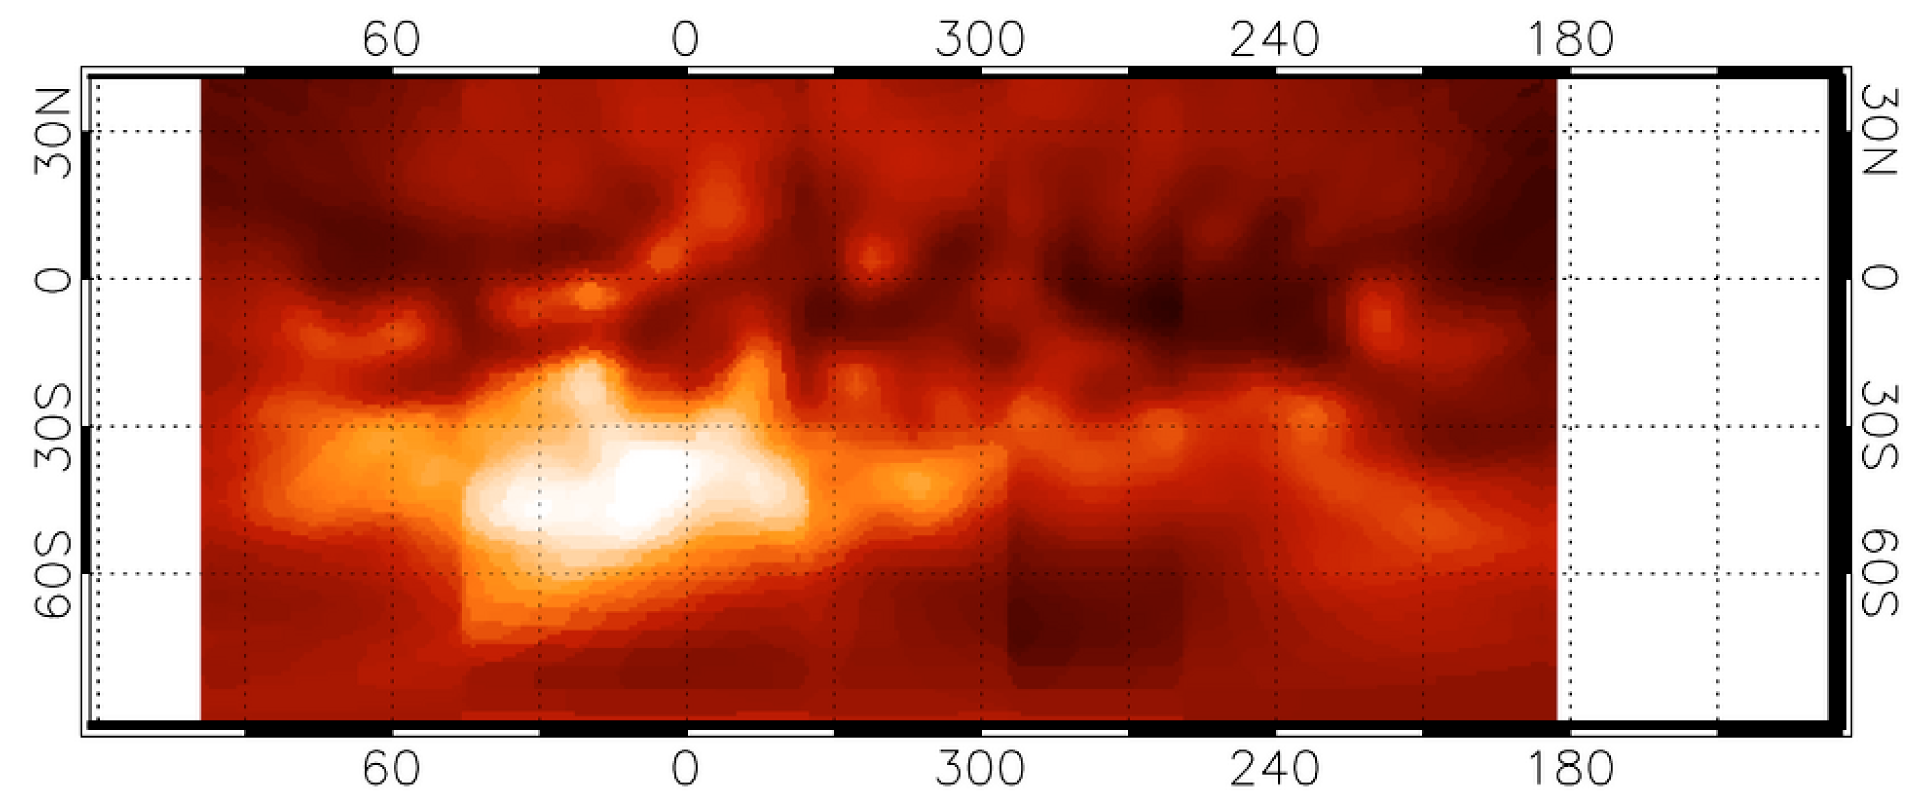

Map of Titan's surface features

Map of Titan's surface features. It was obtained through a "transparent", narrow spectral window with the 8.2-m VLT YEPUN telescope and the NACO adaptive optics instrument operated in the Simultaneous Differential Imager (SDI) mode. It covers about three-quarters of the full surface and has an image resolution (sharpness) of 0.06 arcsec, corresponding to 360 km on the surface. One degree of longitude on the equator corresponds to 45 km on Titan's surface. The brightness is proportional to the surface reflectivity. The nature of the various regions is still unknown although it is speculated that the darkest areas may indicate the extent of reservoirs of liquid hydrocarbons.

Credit: ESO